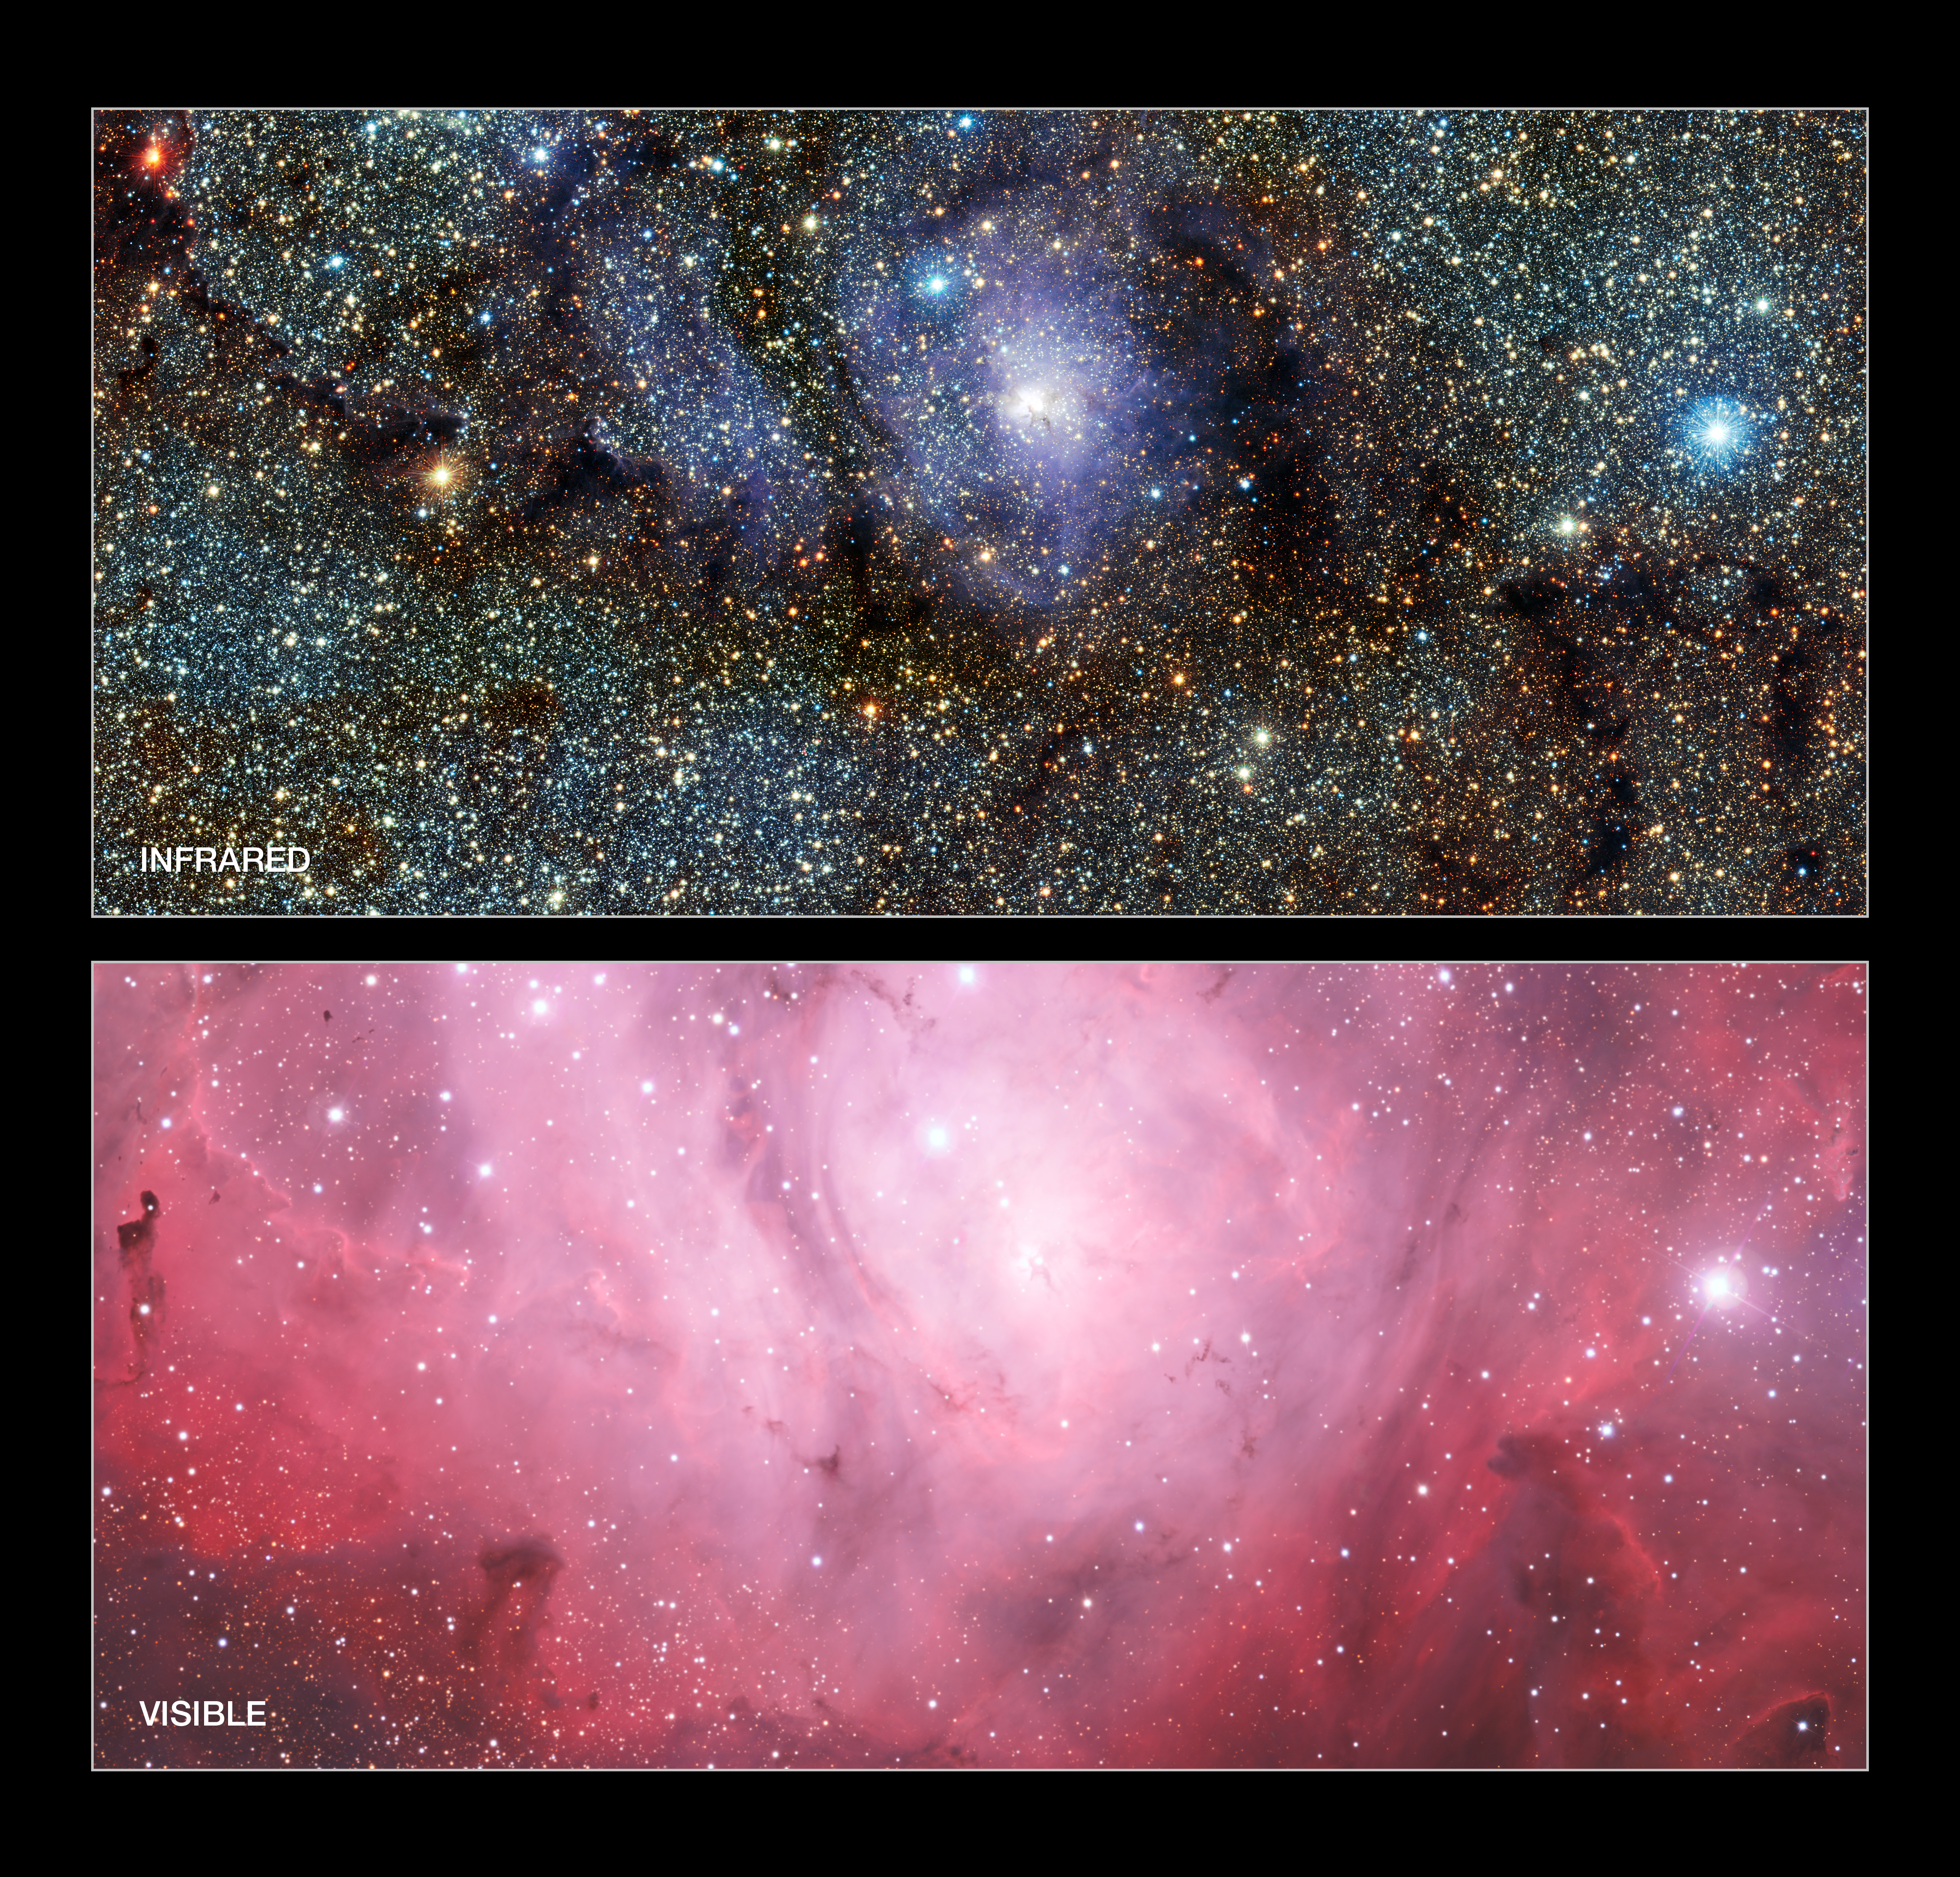

Infrared/visible light comparison of views of the Lagoon Nebula (Messier 8)

This image compares infrared and visible views of the Lagoon Nebula (Messier 8). The visible light image (lower) was taken with the Wide Field Imager on the MPG/ESO 2.2-metre telescope at La Silla in Chile. The new infrared image (upper) was taken with the VISTA telescope at ESO’s Paranal Observatory. In the infrared, the rich dust clouds become more transparent and the gas clouds less conspicuous. A whole host of cool red stars that are otherwise invisible can be seen.

Credit: ESO/VVV Acknowledgment: Cambridge Astronomical Survey Unit